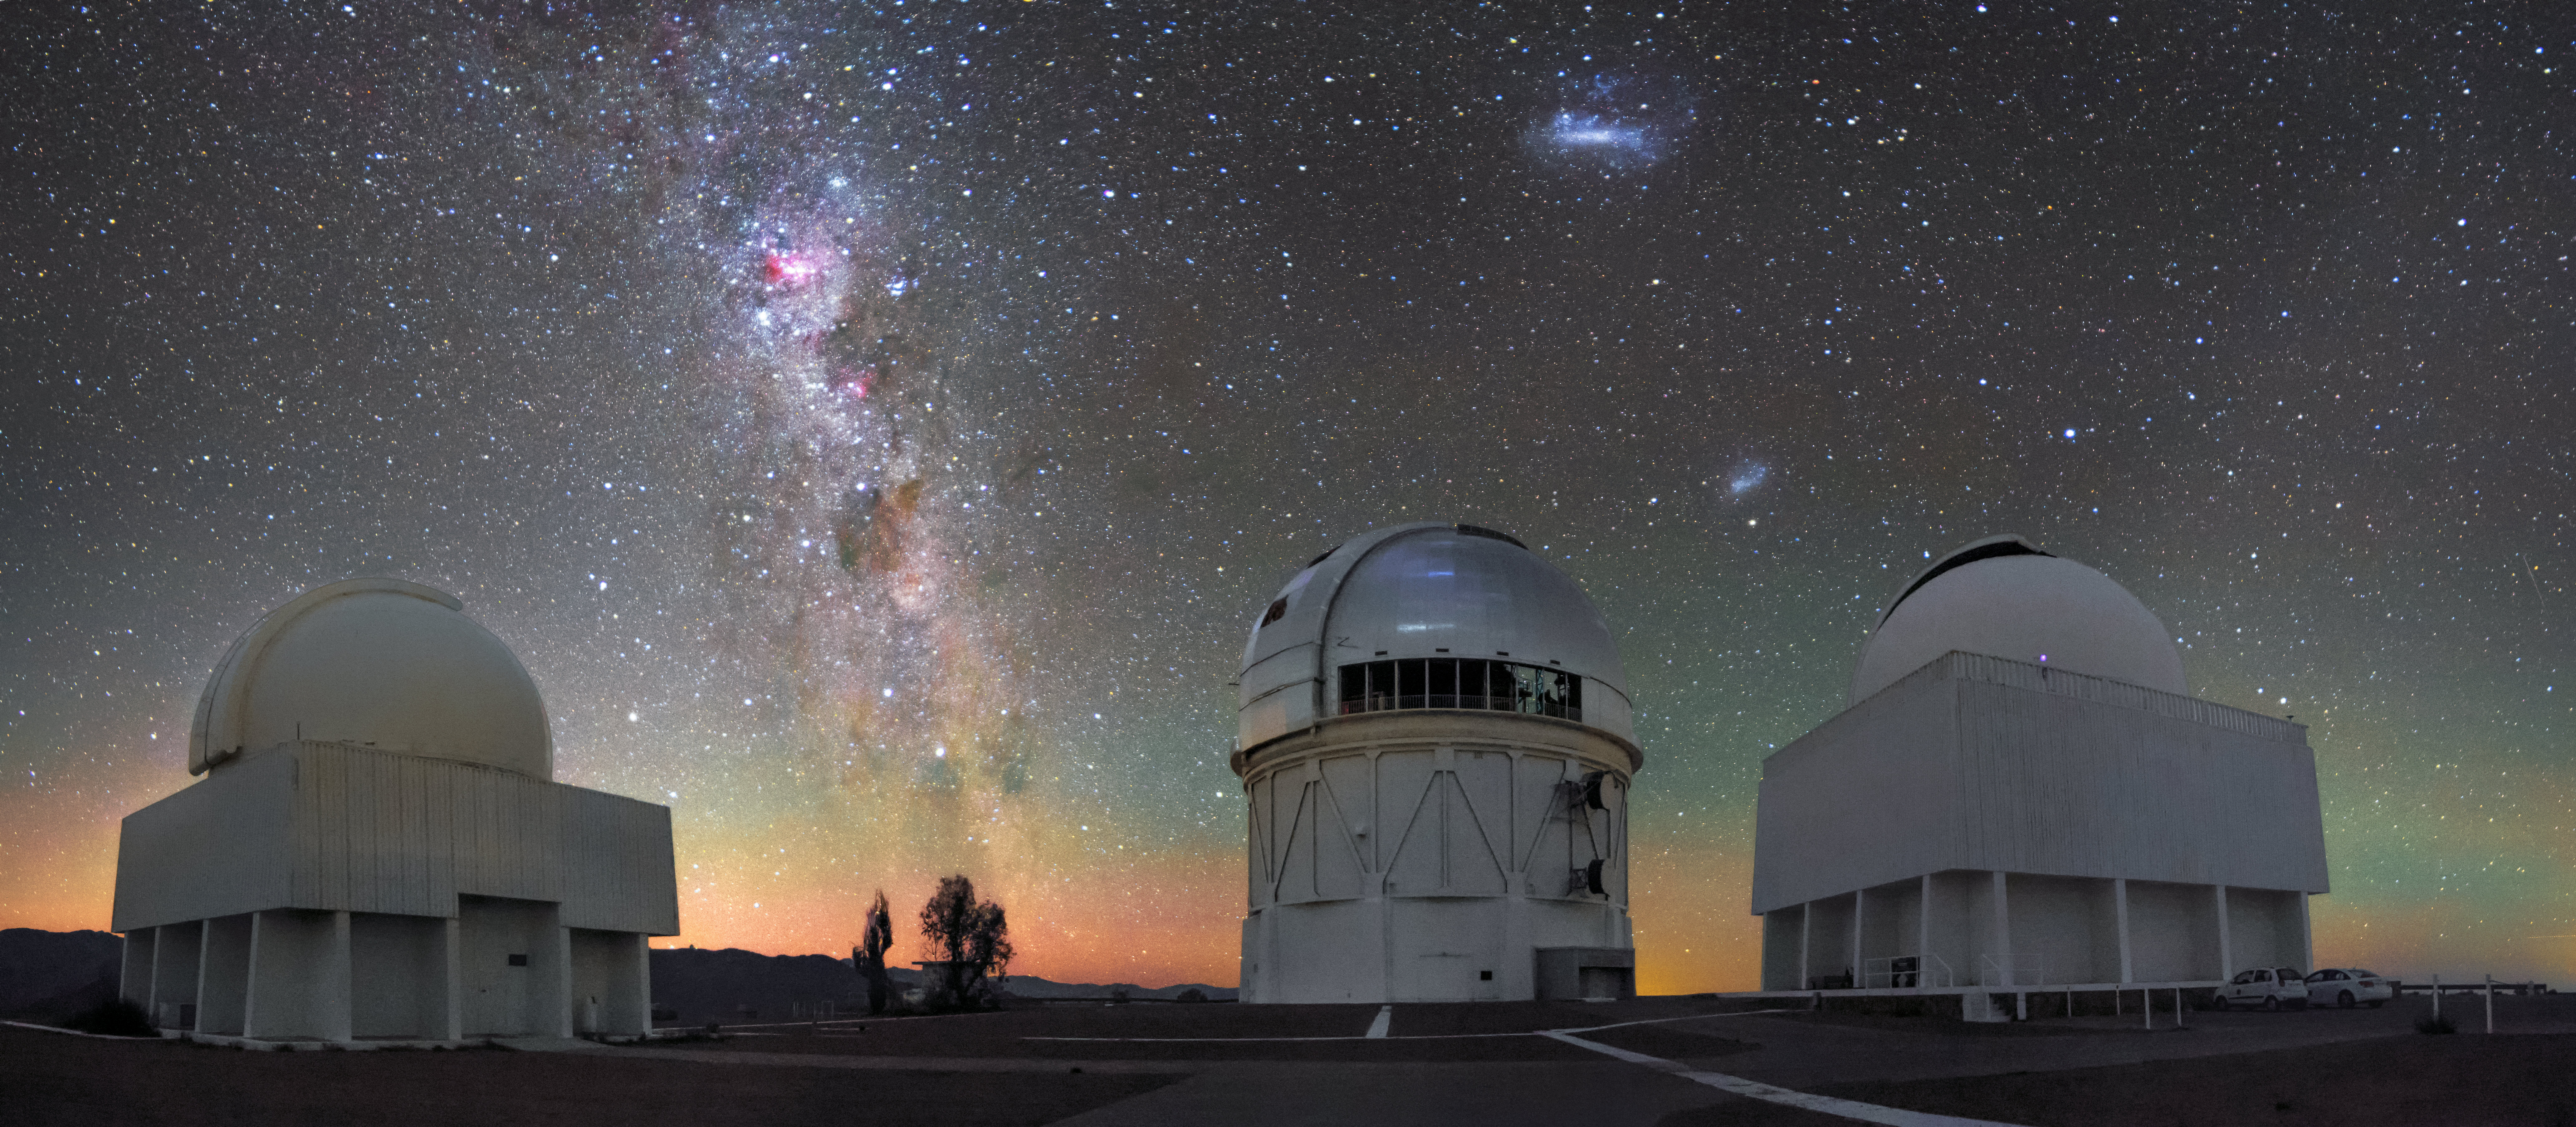

Radiant Horizons

The stars and dust lanes of the Milky Way hang above telescope domes in this richly hued image of Cerro Tololo Inter-American Observatory (CTIO), a program of NSF NOIRLab. The two bright, wispy ovals to the right are the Large and Small Magellanic Clouds, dwarf galaxies visible only in the southern hemisphere. The band of color along the horizon is a phenomenon known as airglow, a visible reaction between molecules in Earth’s atmosphere and solar radiation. In this picture are the Curtis Schmidt Telescope (left), the Víctor M. Blanco 4-meter Telescope (middle), and the SMARTS 1.5-meter Telescope (right). These telescopes, alongside 12 others, comprise CTIO, the principal ground-based optical platform for US astronomical investigation of the southern skies.

Credit: CTIO/NSF NOIRLab/AURA/H. Stockebrand